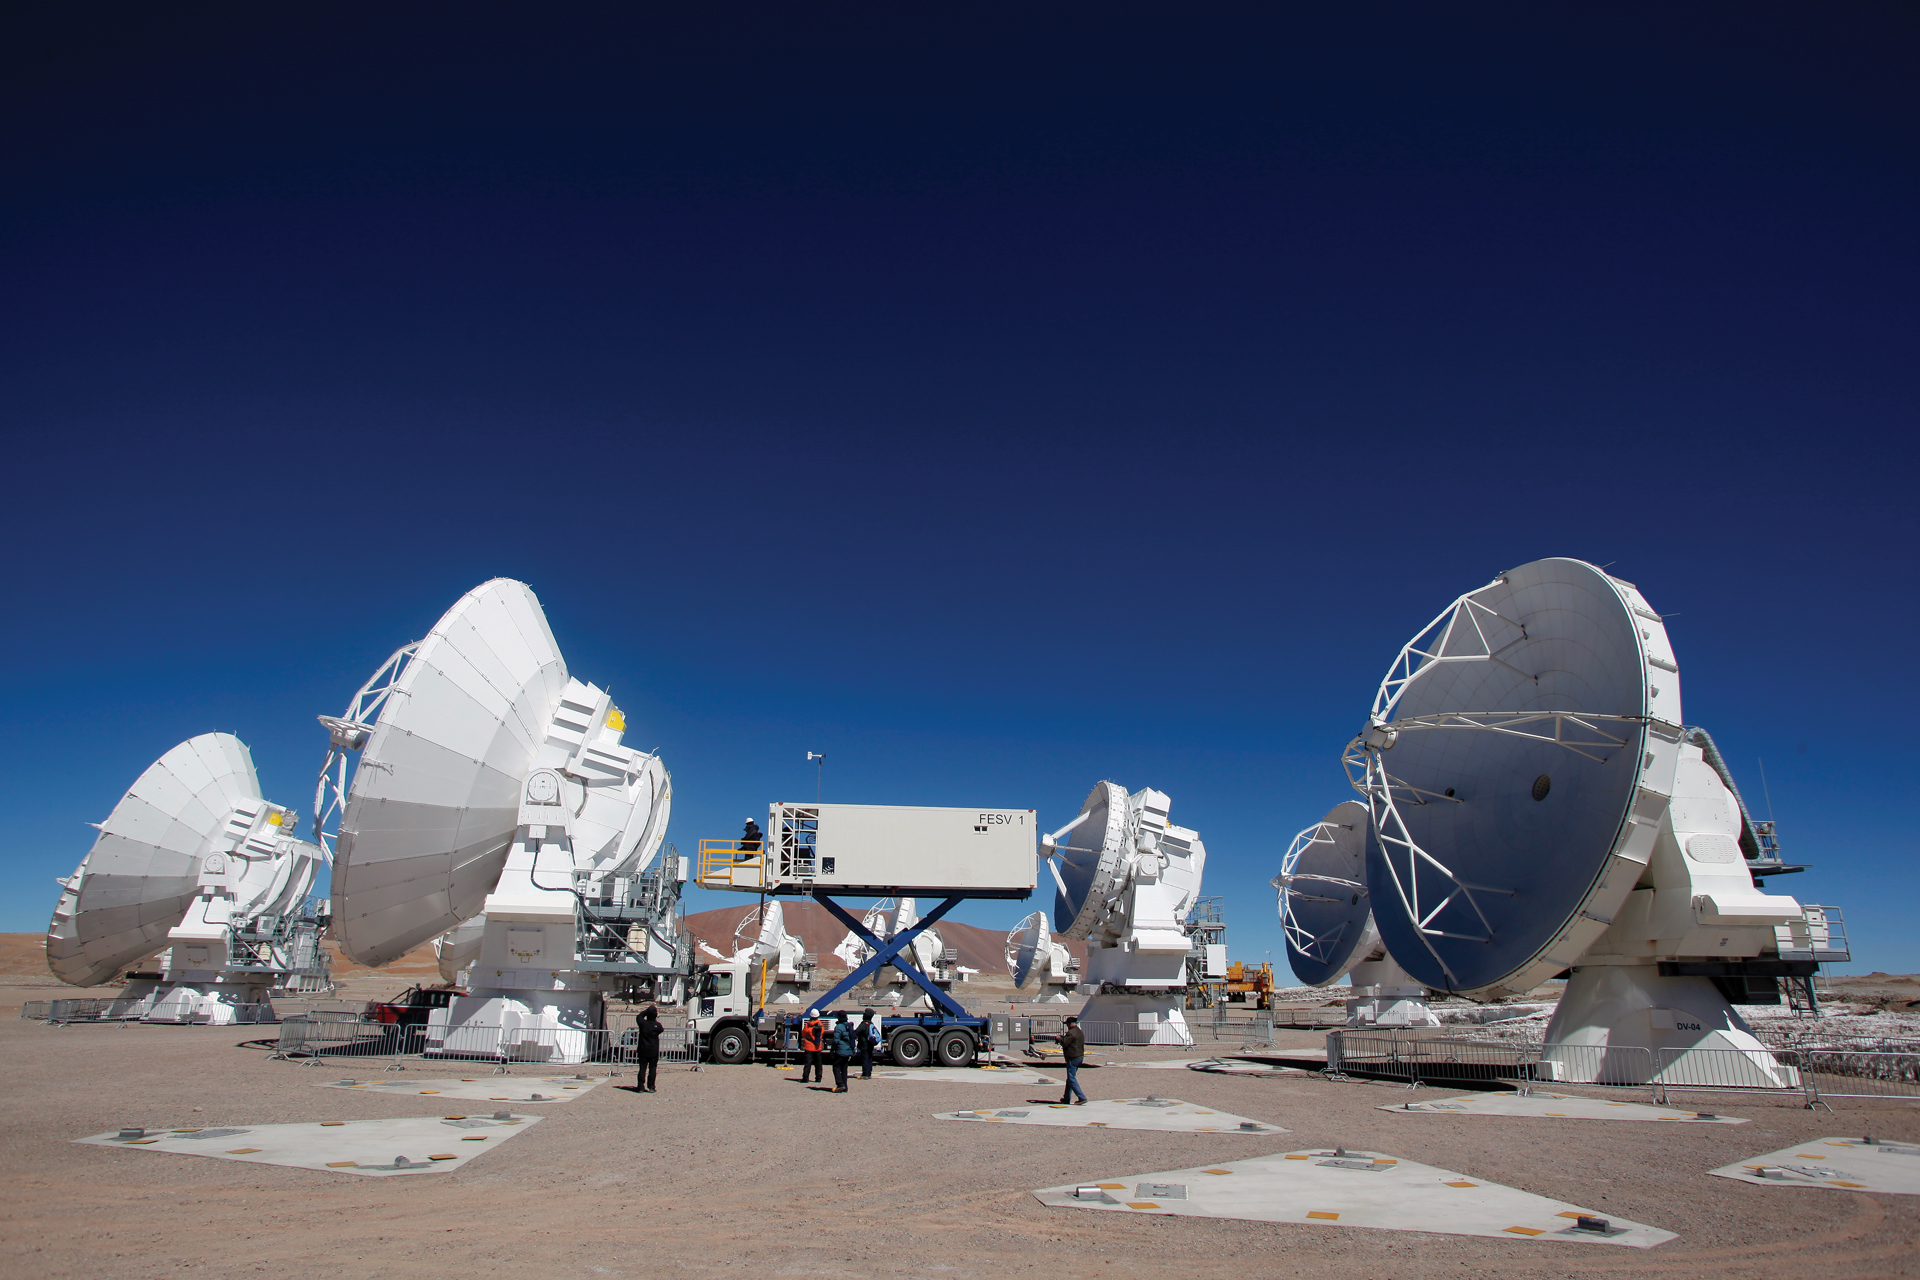

Front End Service truck rises to repair antennas

The Front End Service Vehicle raises 20 feet high to service a 12-meter Japanese ALMA telescope in the active array at 16,500 feet elevation in northern Chile. The FESV is based on the design of an airline catering truck. It is 36 feet long, 8 feet wide, and weighs 26 tons and has a cargo hold that can keep receiver cryogenics cold and safe.

Credit: C. Padilla, NRAO/AUI/NSF